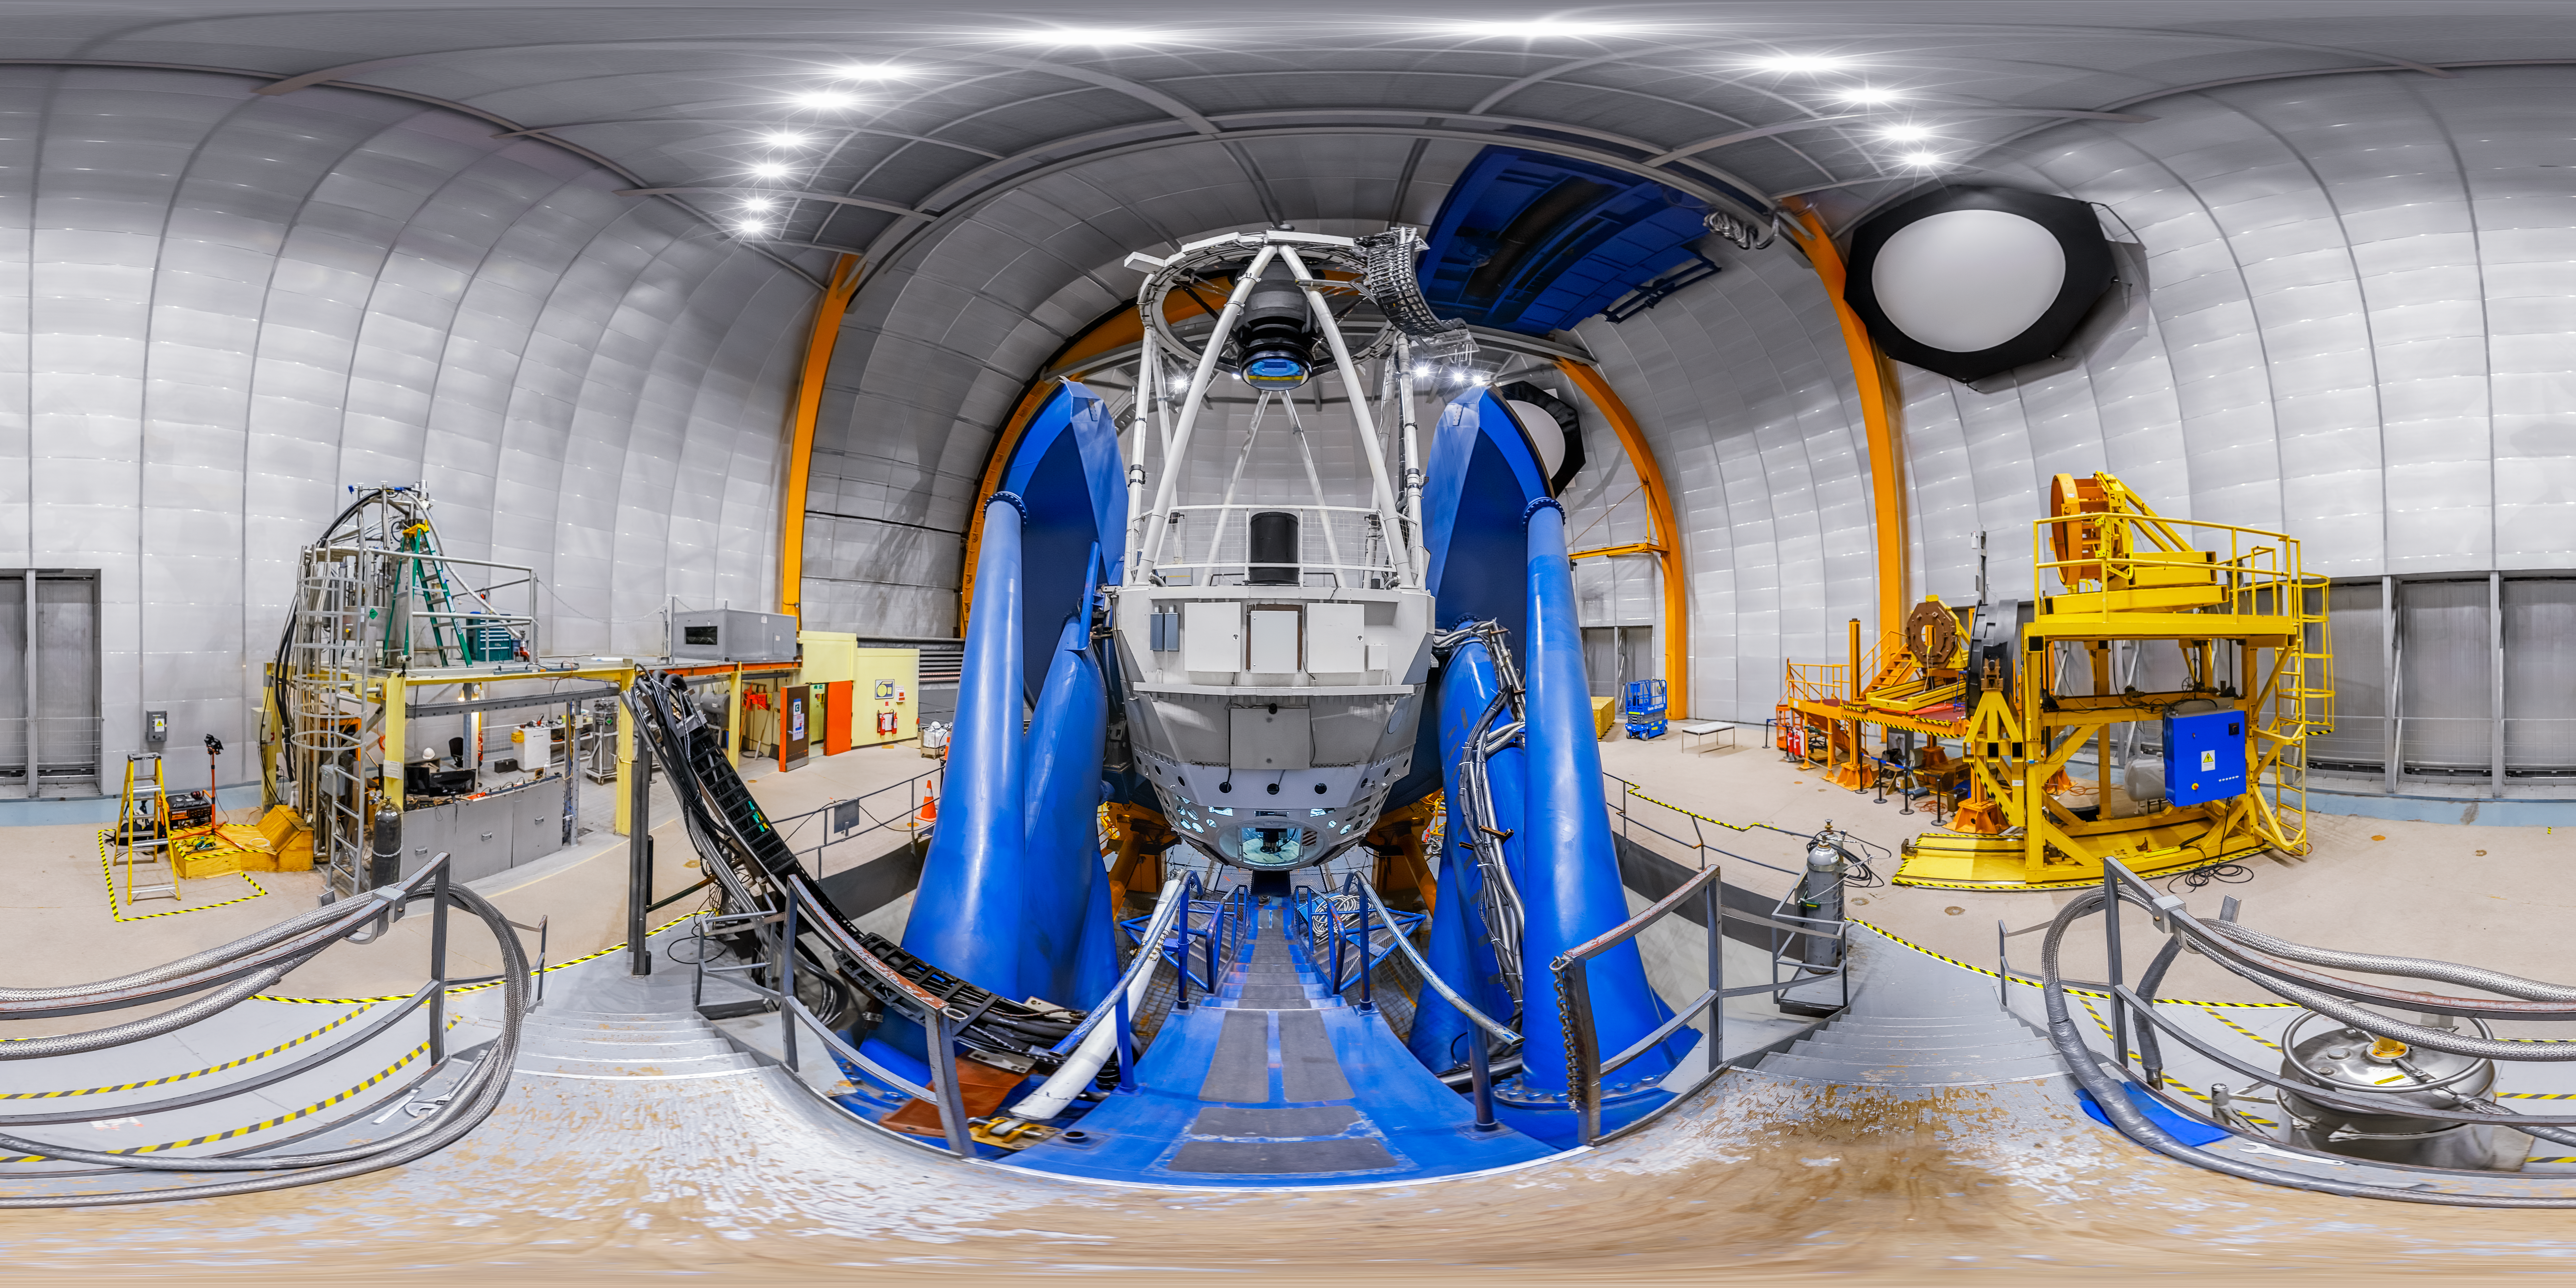

Víctor M. Blanco 4-meter Telescope Interior 360 Panorama

A 360 panorama inside the Víctor M. Blanco 4-meter Telescope's dome, with the telescope itself visible, at Cerro Tololo Inter-American Observatory.

A fulldome version of this image can be viewed here.

Credit: CTIO/NOIRLab/NSF/AURA/P. Horálek